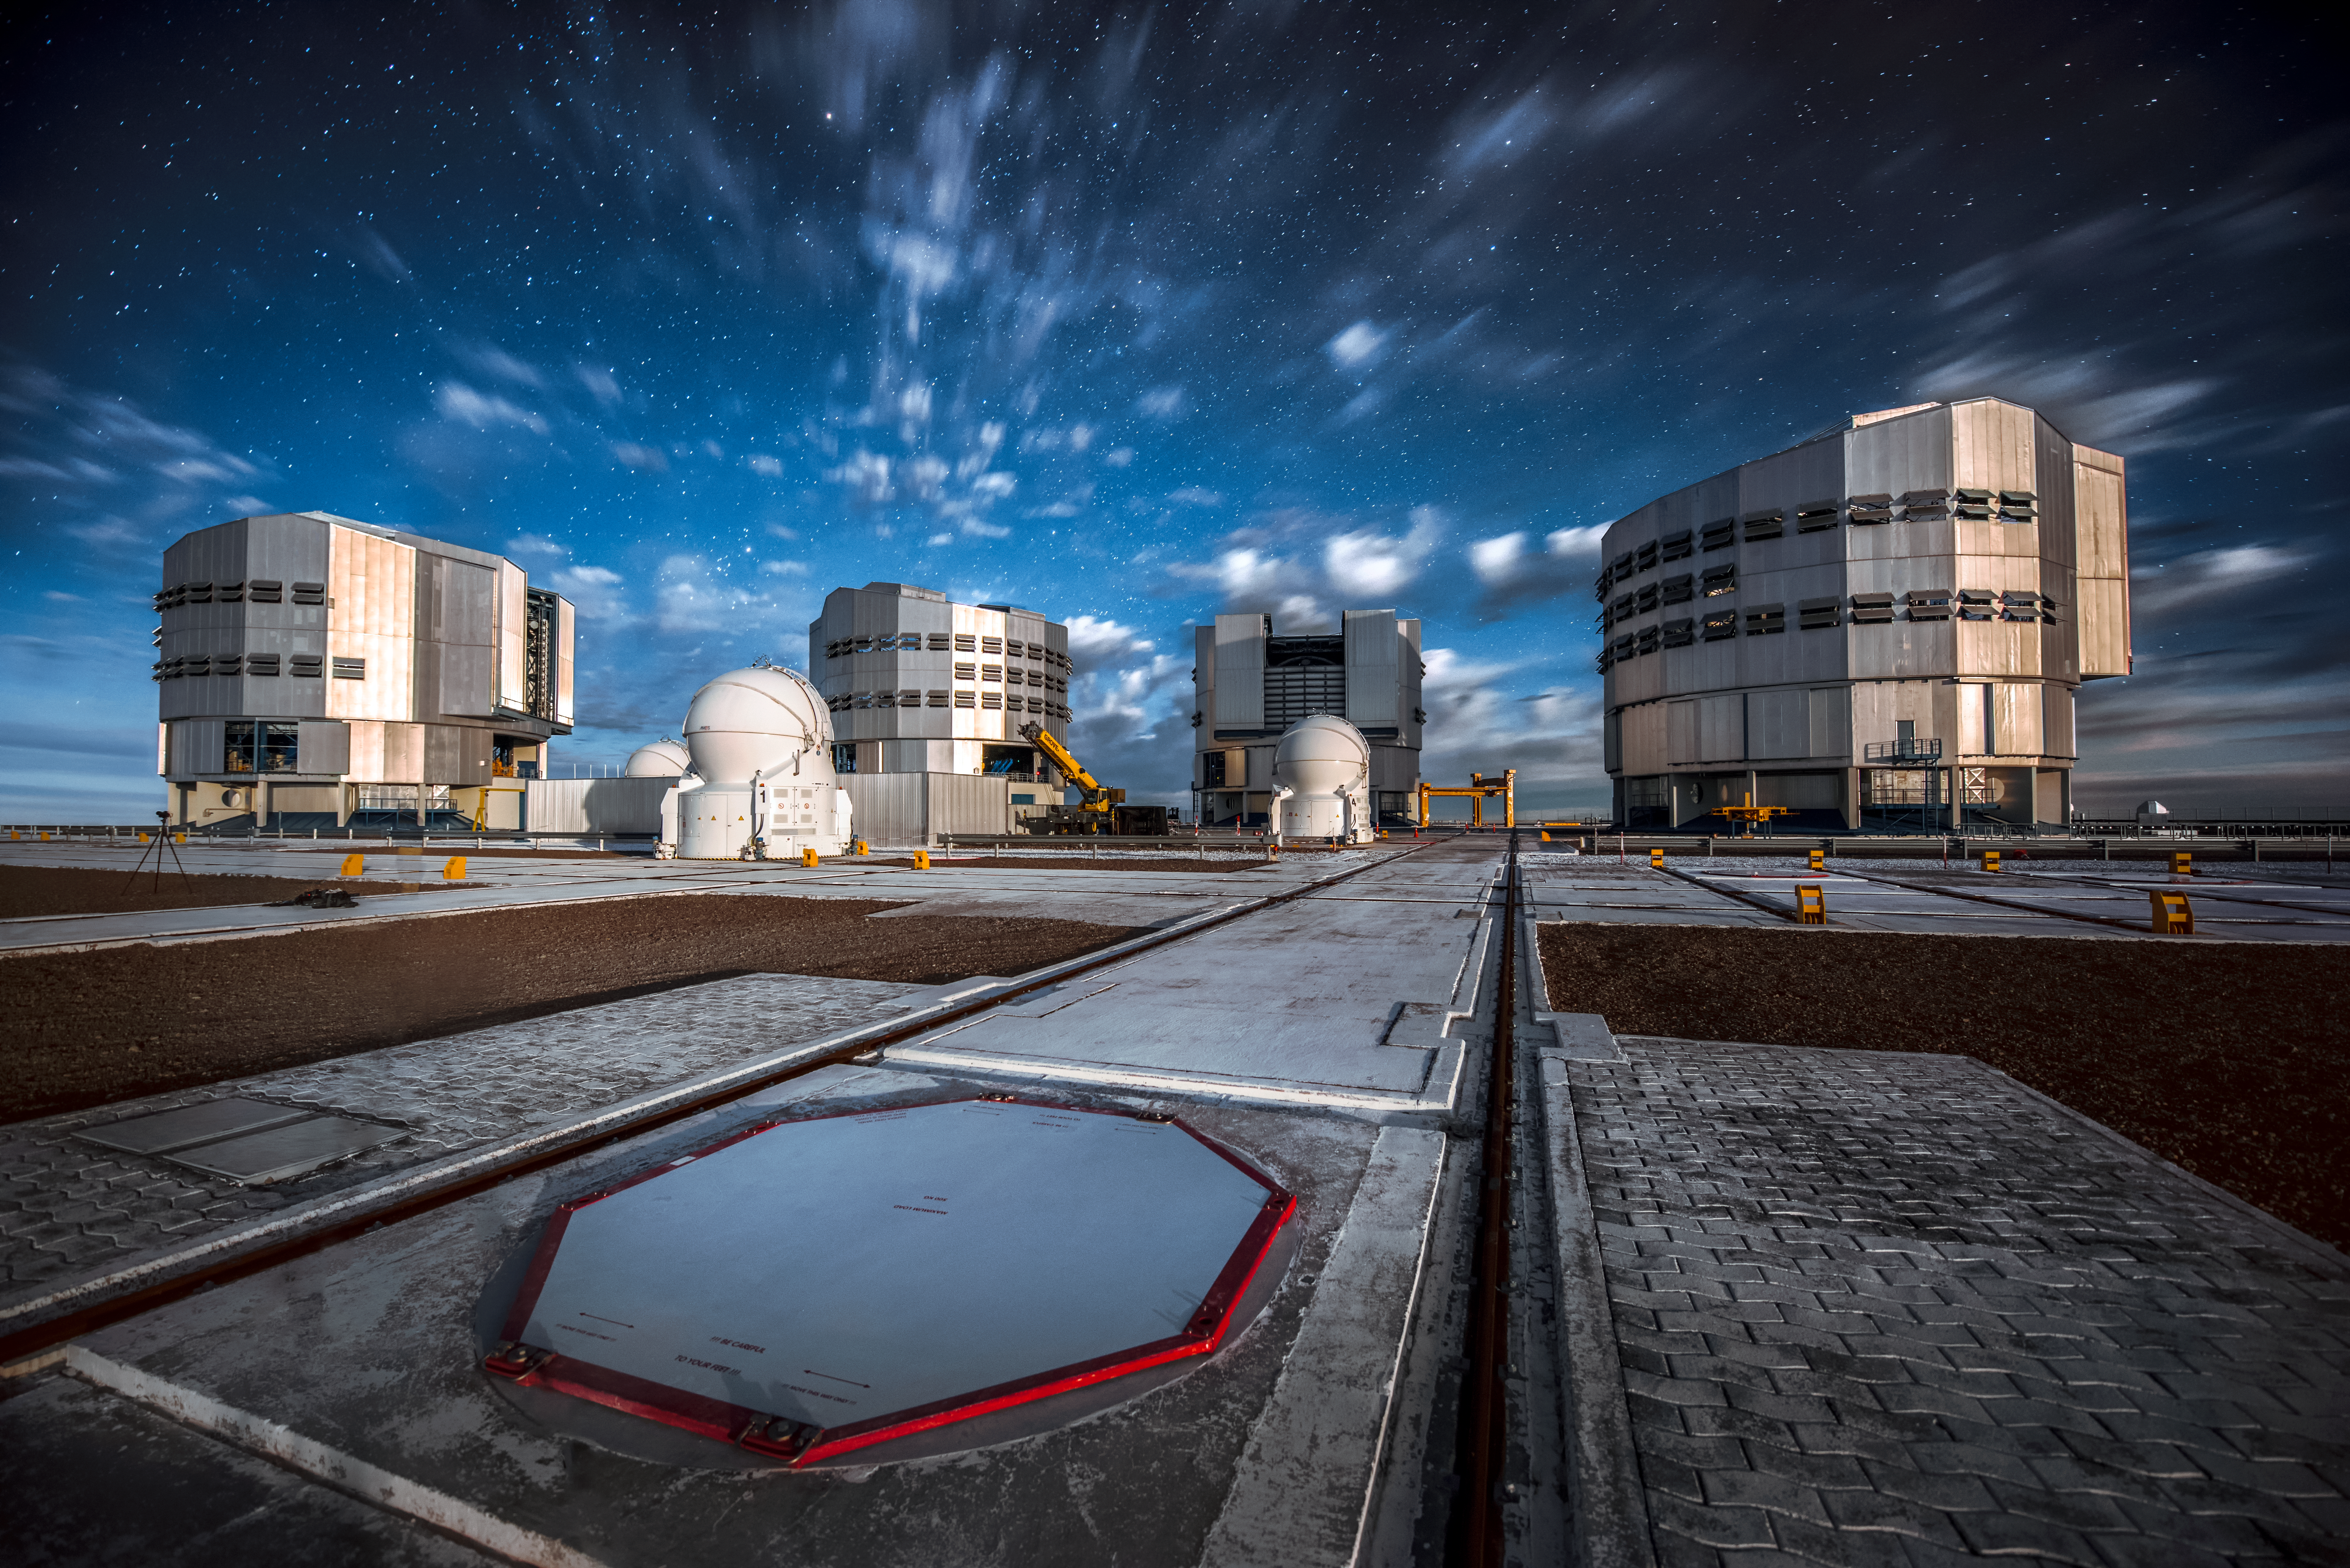

The Very Large Telescope

ESO's Very Large Telescope (VLT) sits beneath a starry but cloudy sky. In front of the Unit Telescope (UT) enclosures, the grid of tracks on which the VLT's Auxiliary Telescopes (AT) move are detailed.

Credit: ESO/A. Ghizzi Panizza (www.albertoghizzipanizza.com)